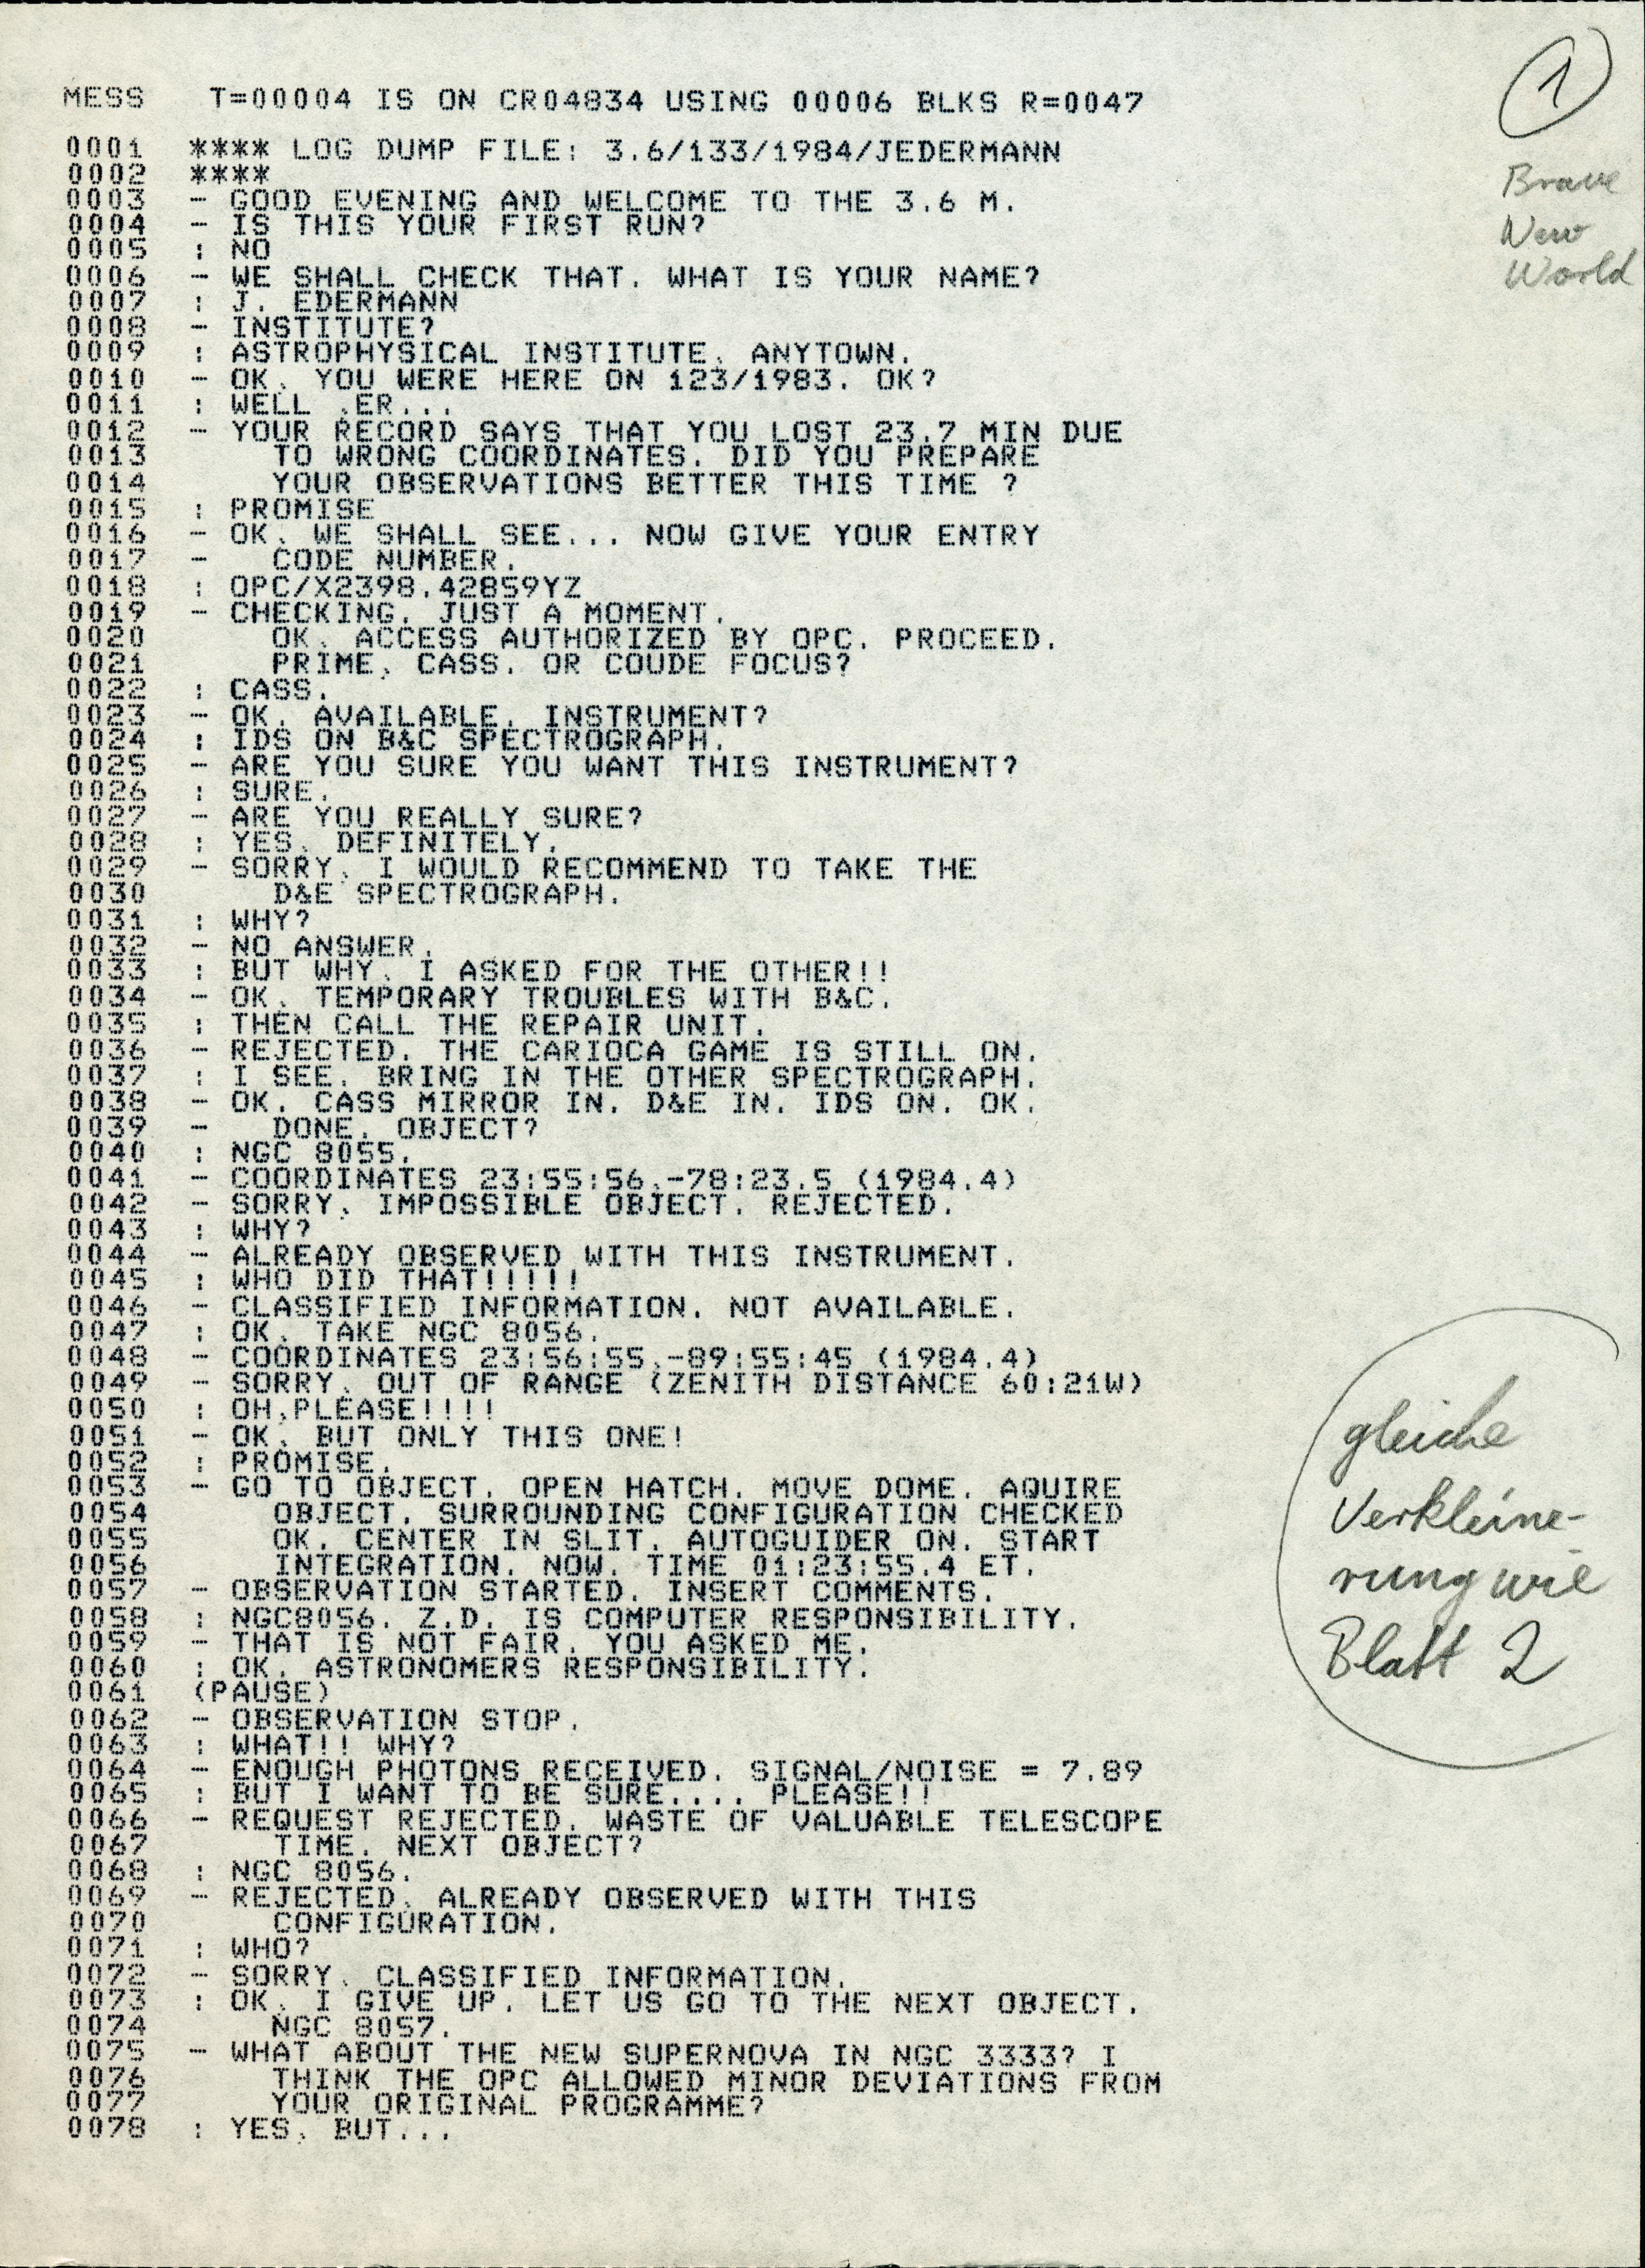

Brave New World in the Messenger

The original of the article "Brave New World" published in The Messenger no. 19.

Credit: ESO